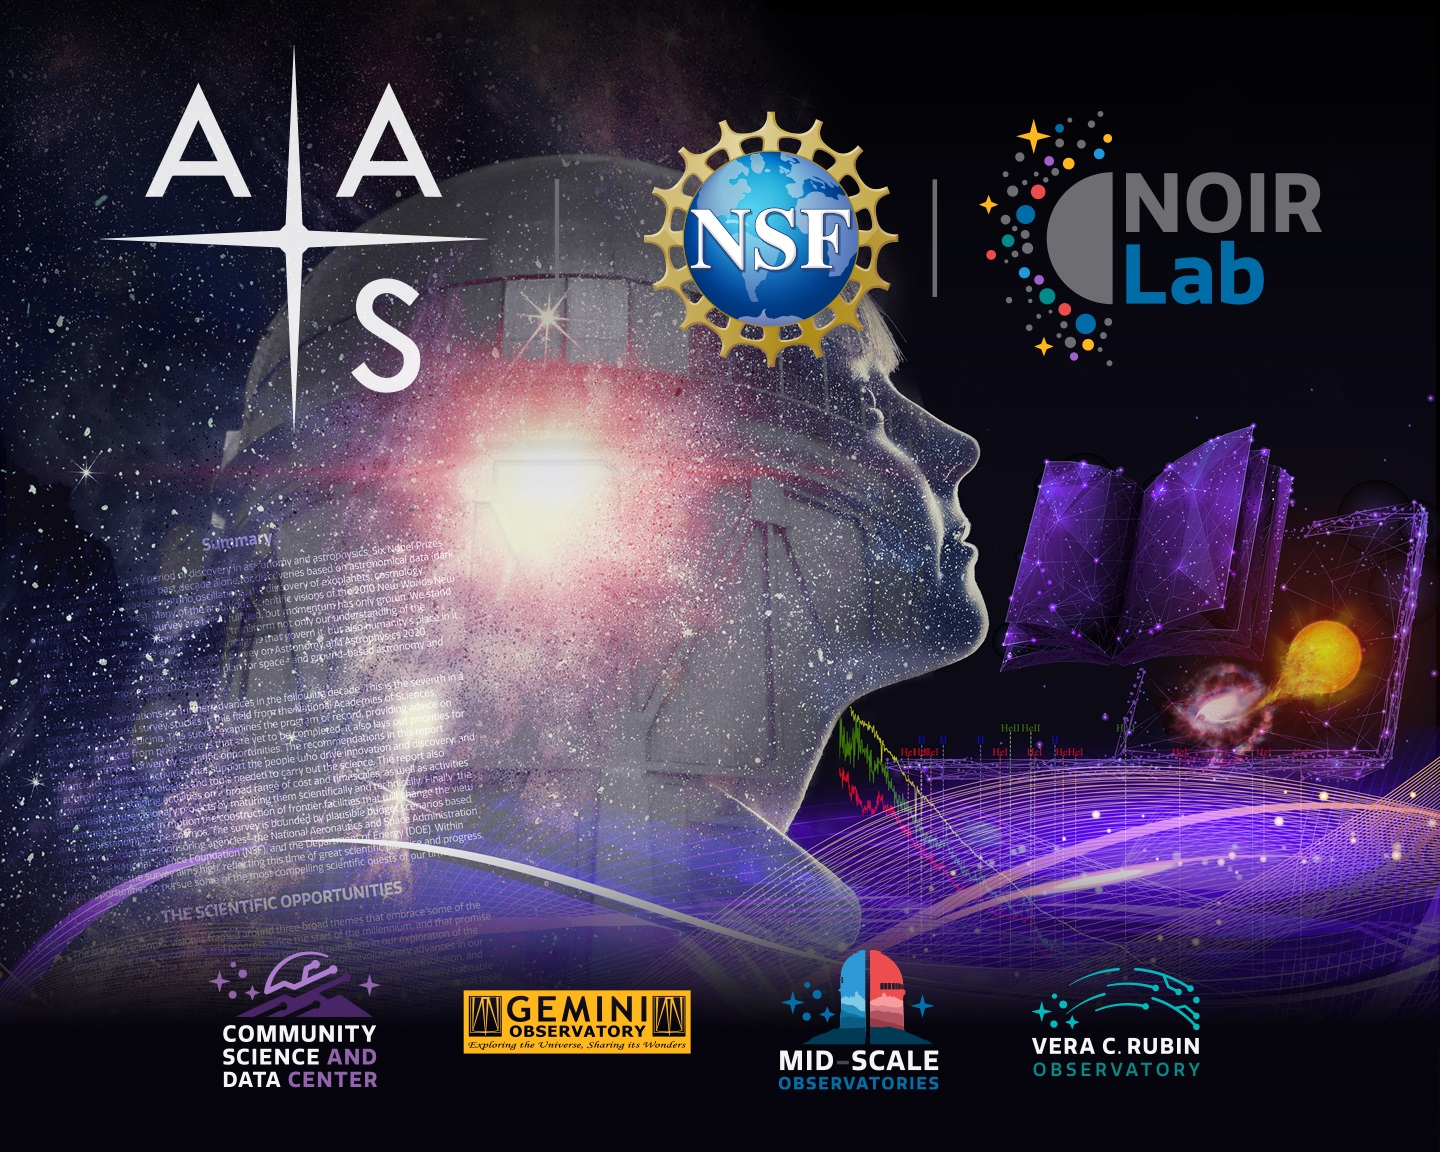

NOIRLab at the January AAS

Logo for NOIRLab at 2023 January AAS.
Part of the Foundational Diagrams collection.

Credit: NOIRLab/NSF/AURA